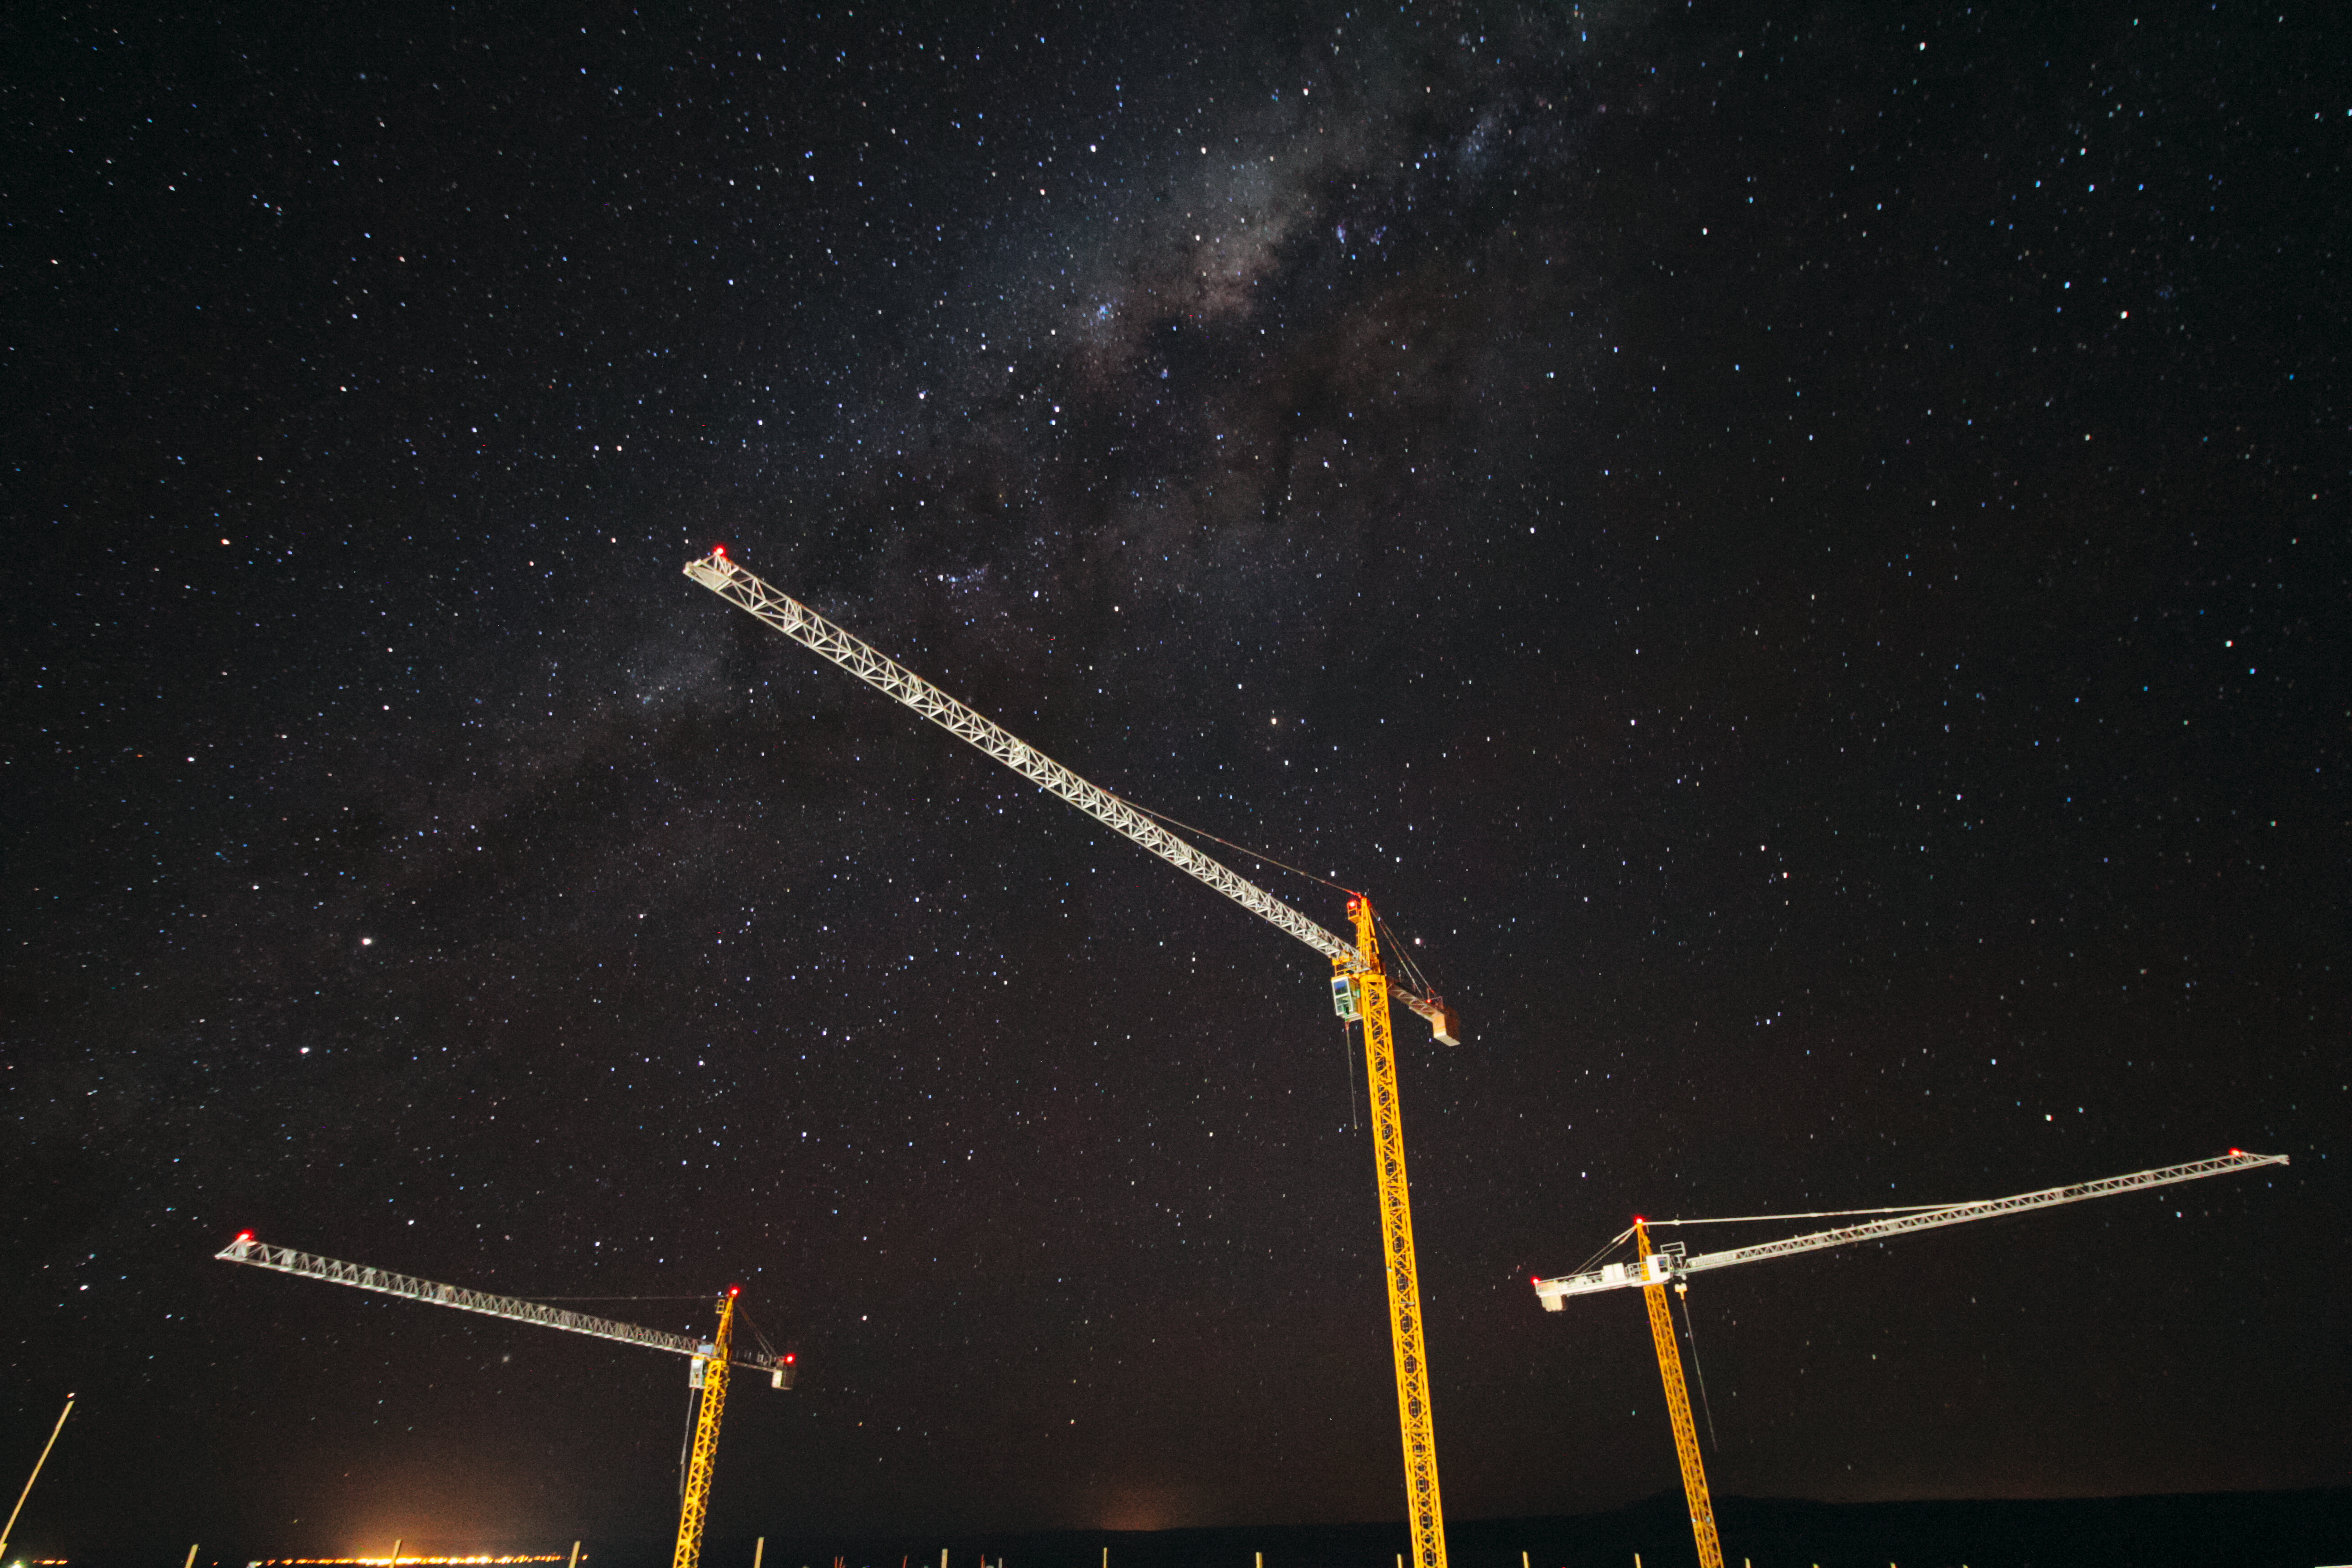

Cranes and the cosmos

Three cranes working on the construction of the ALMA Residencia are backdropped by the stunning plane of our home galaxy, the Milky Way, in this shot from the ALMA Operations Support Facility, close to San Pedro de Atacama in northern Chile.

Credit: J. Guarda/ALMA (ESO/NAOJ/NRAO)